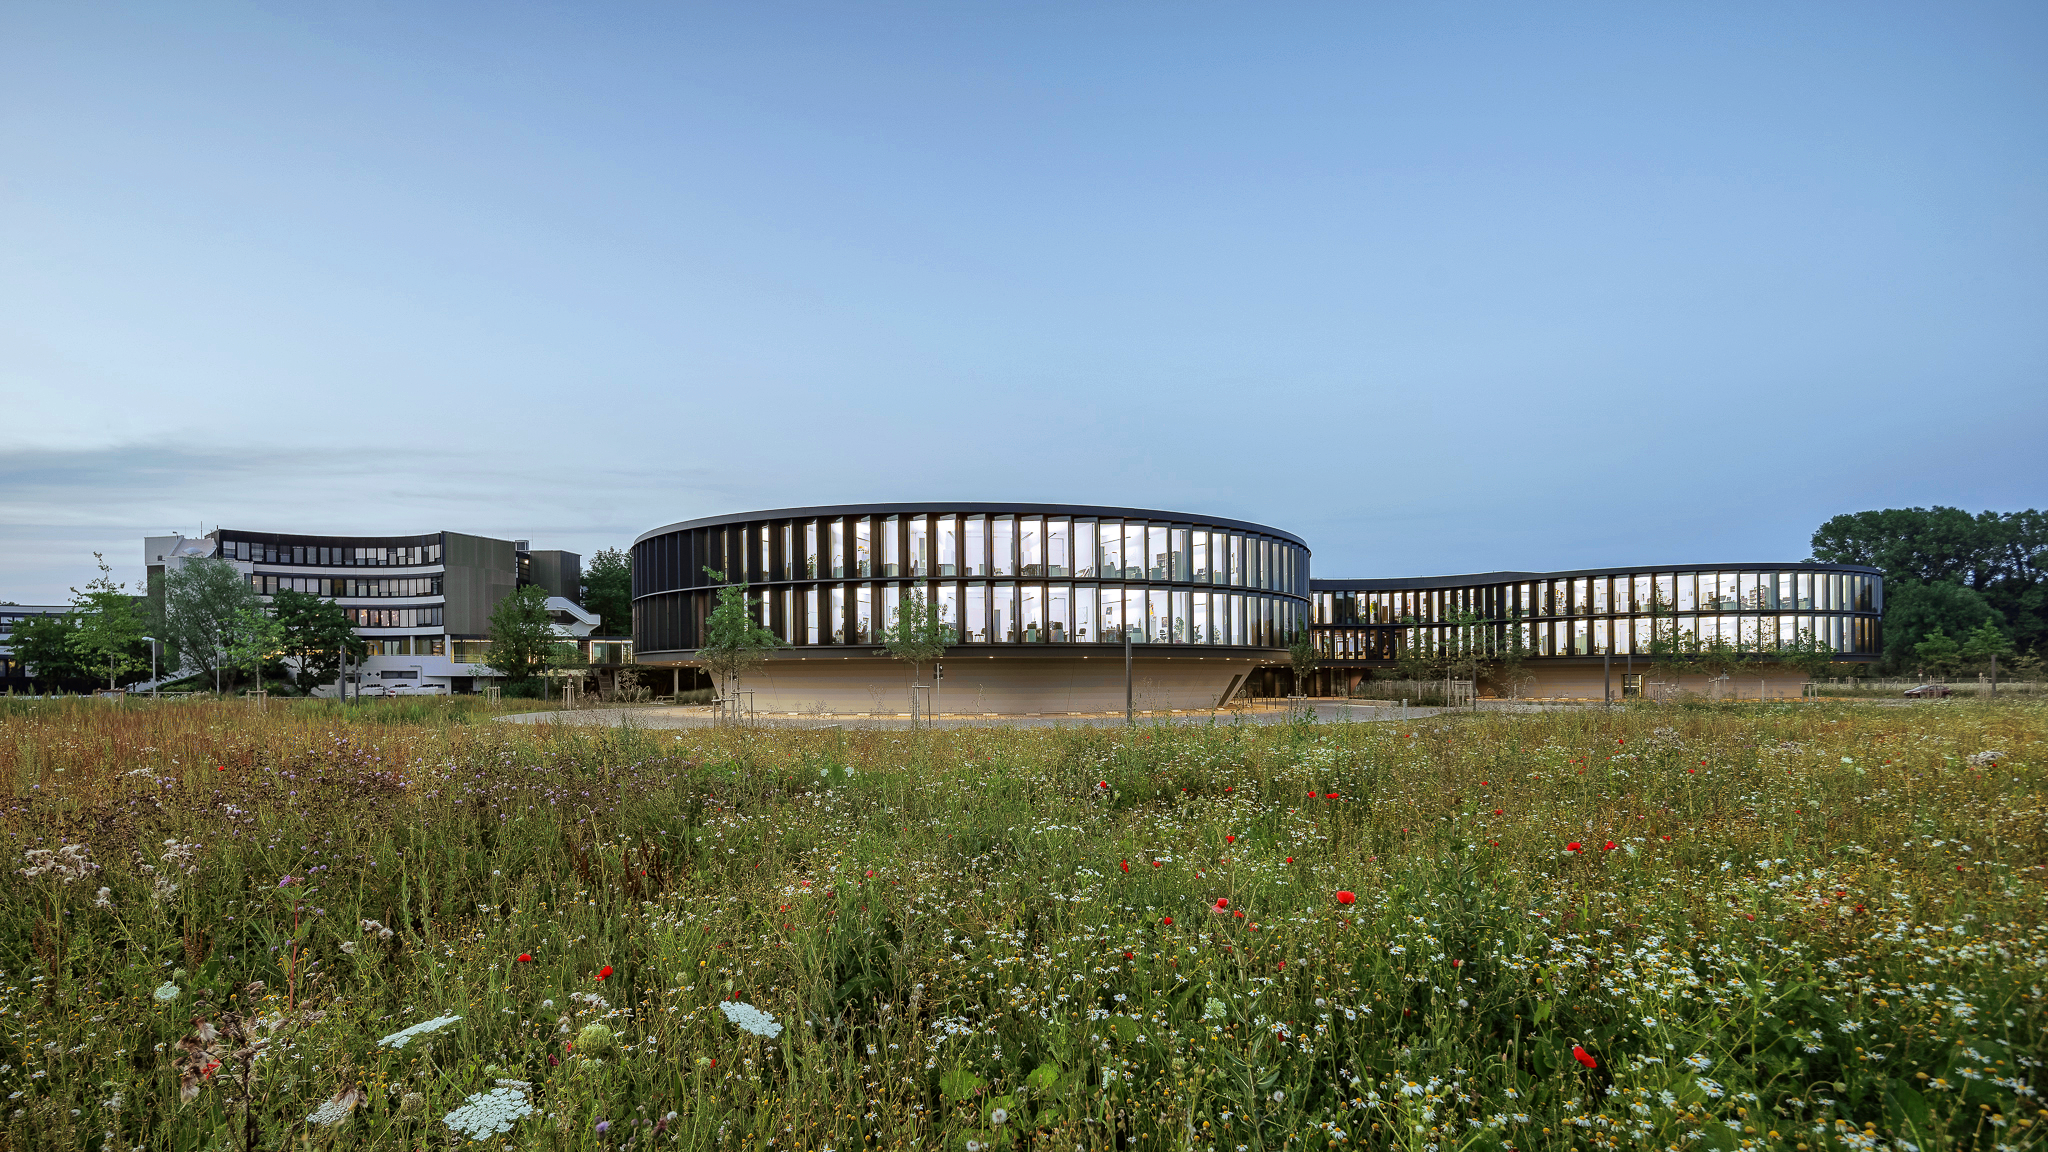

ESO Headquarters

The new office and conference building of the ESO Headquarters in Garching, Germany, seen from the South.

Credit: Aldo Amoretti, San Remo